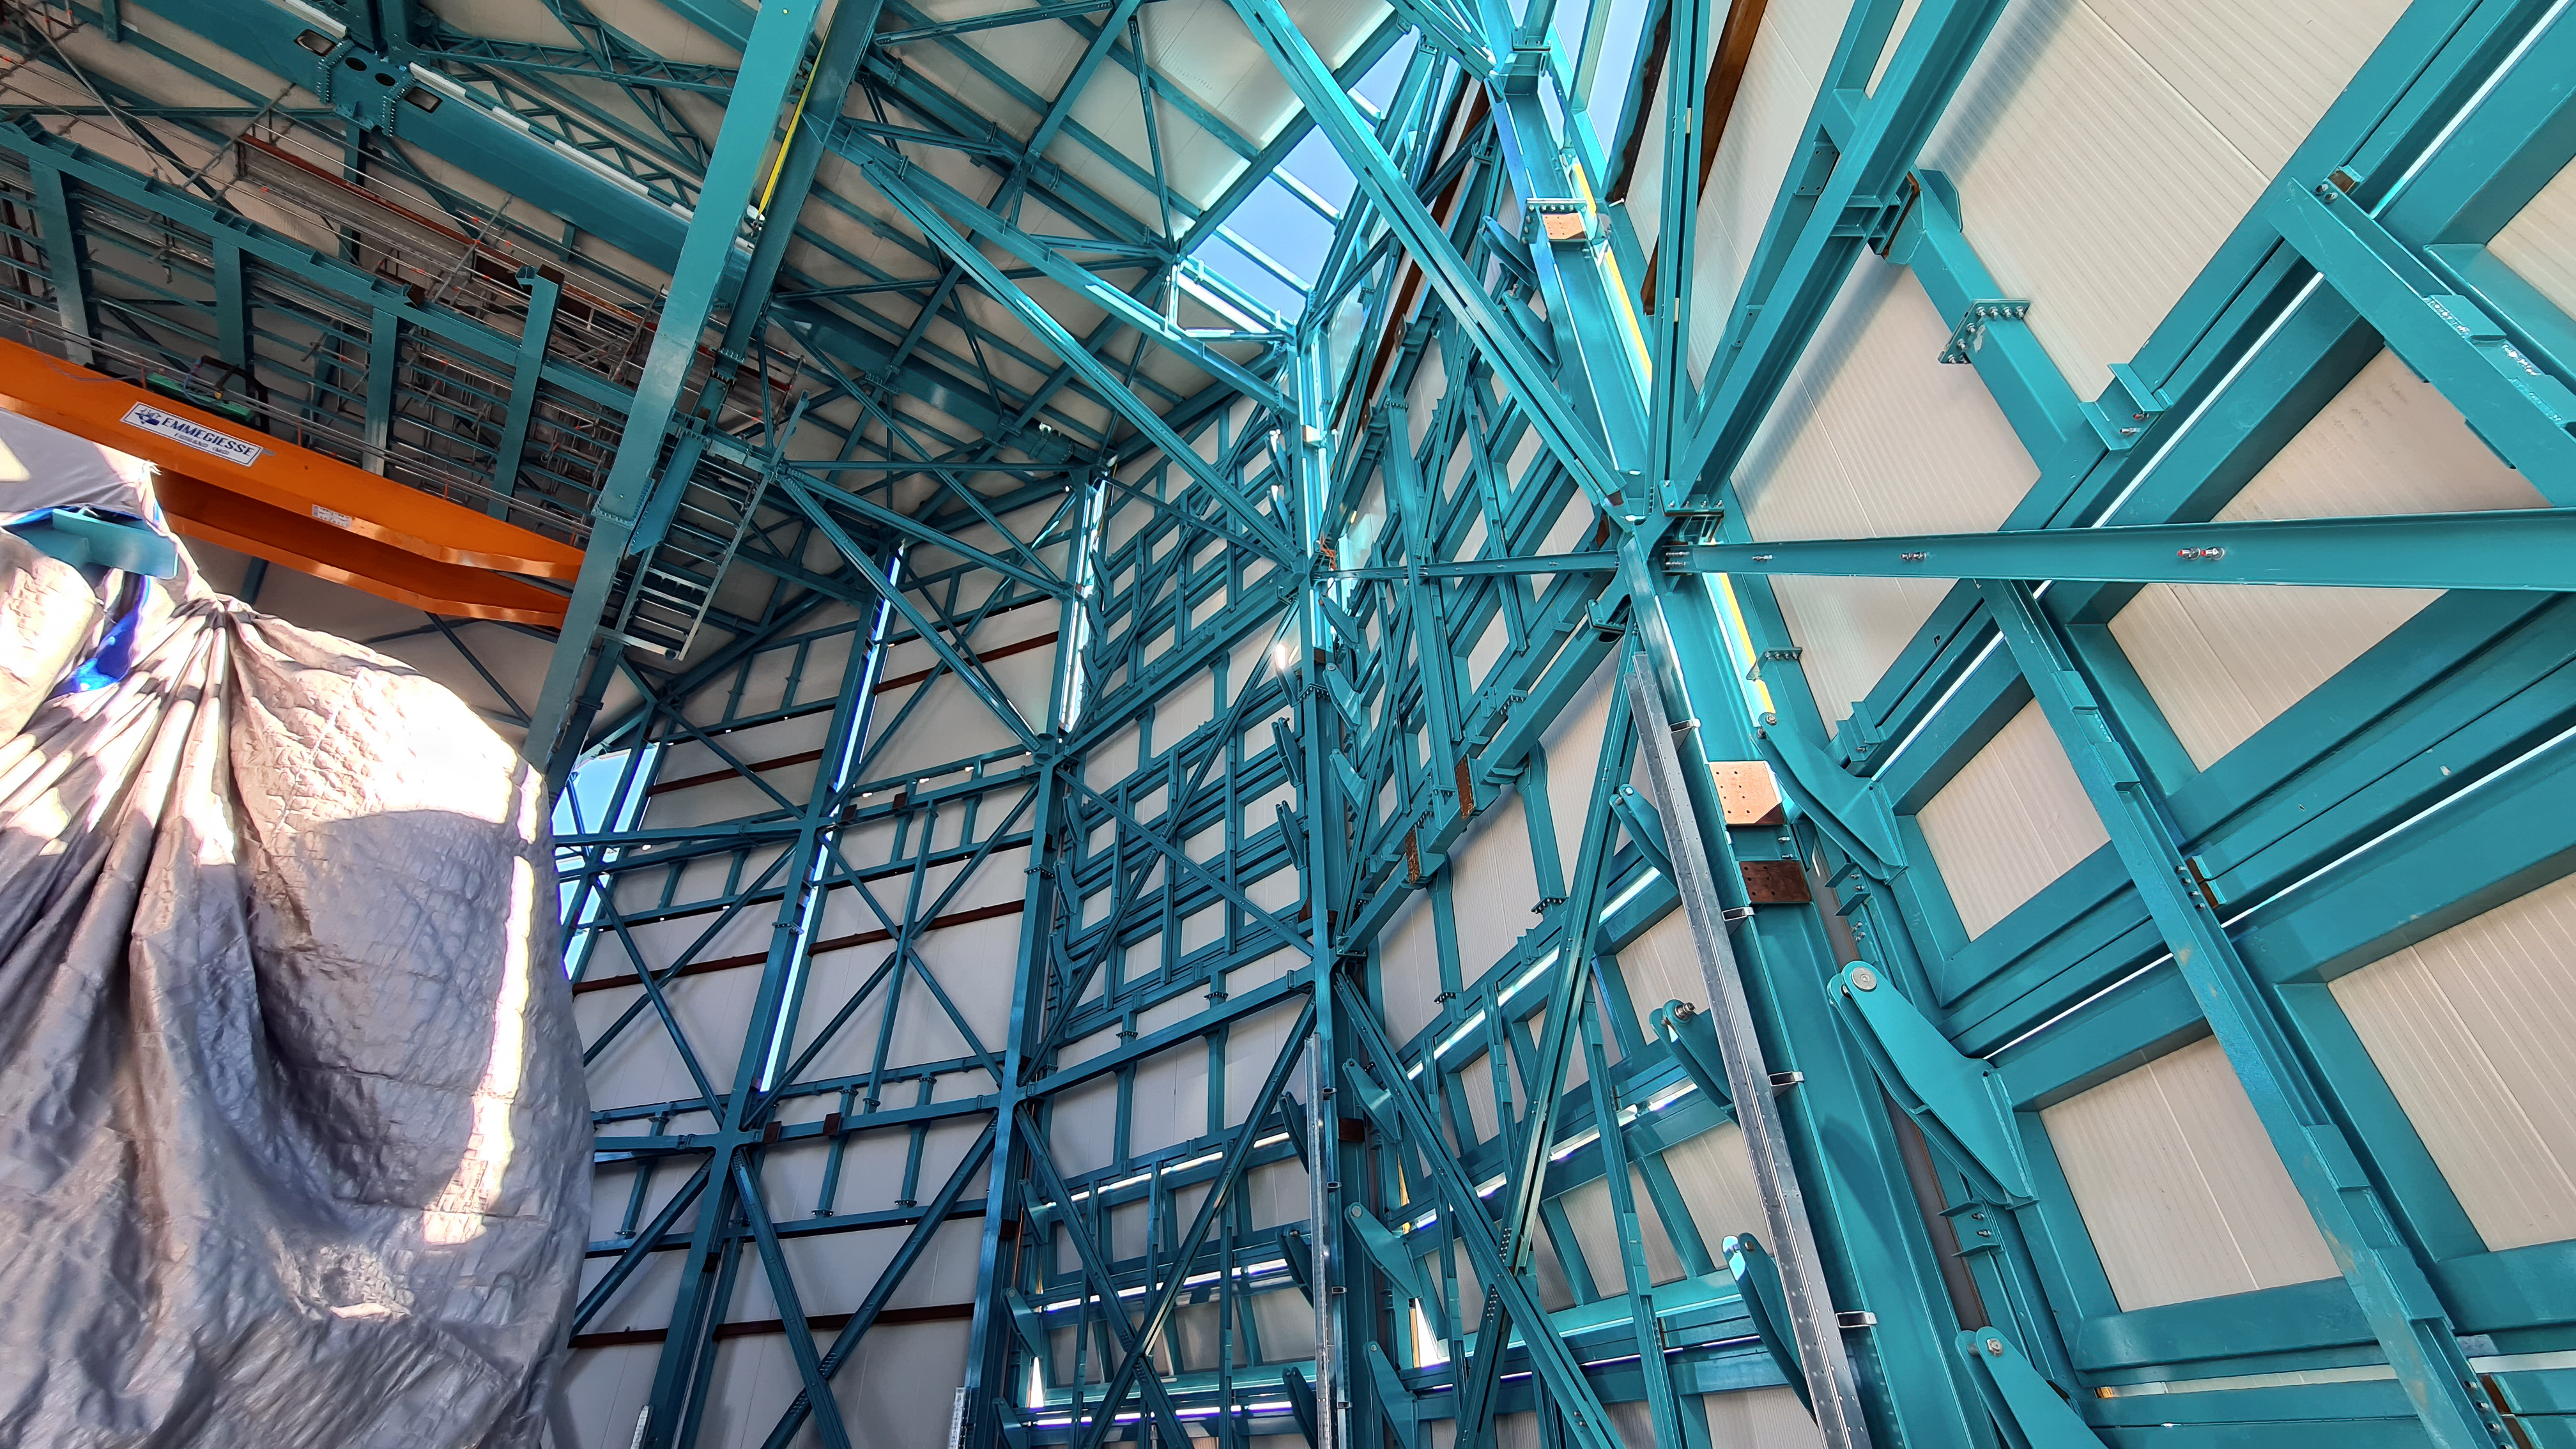

Vera C. Rubin Observatory 28 Aug. 2020

An inspection of the summit facility and equipment was performed on 28 August 2020, after some bad weather moved through the area. In general, the facilities including TMA, Dome, Power, Water lines, Casino (cafeteria), Warehouse, (M1M3), etc, are in good condition.

Credit: Rubin Obs/NSF/AURA